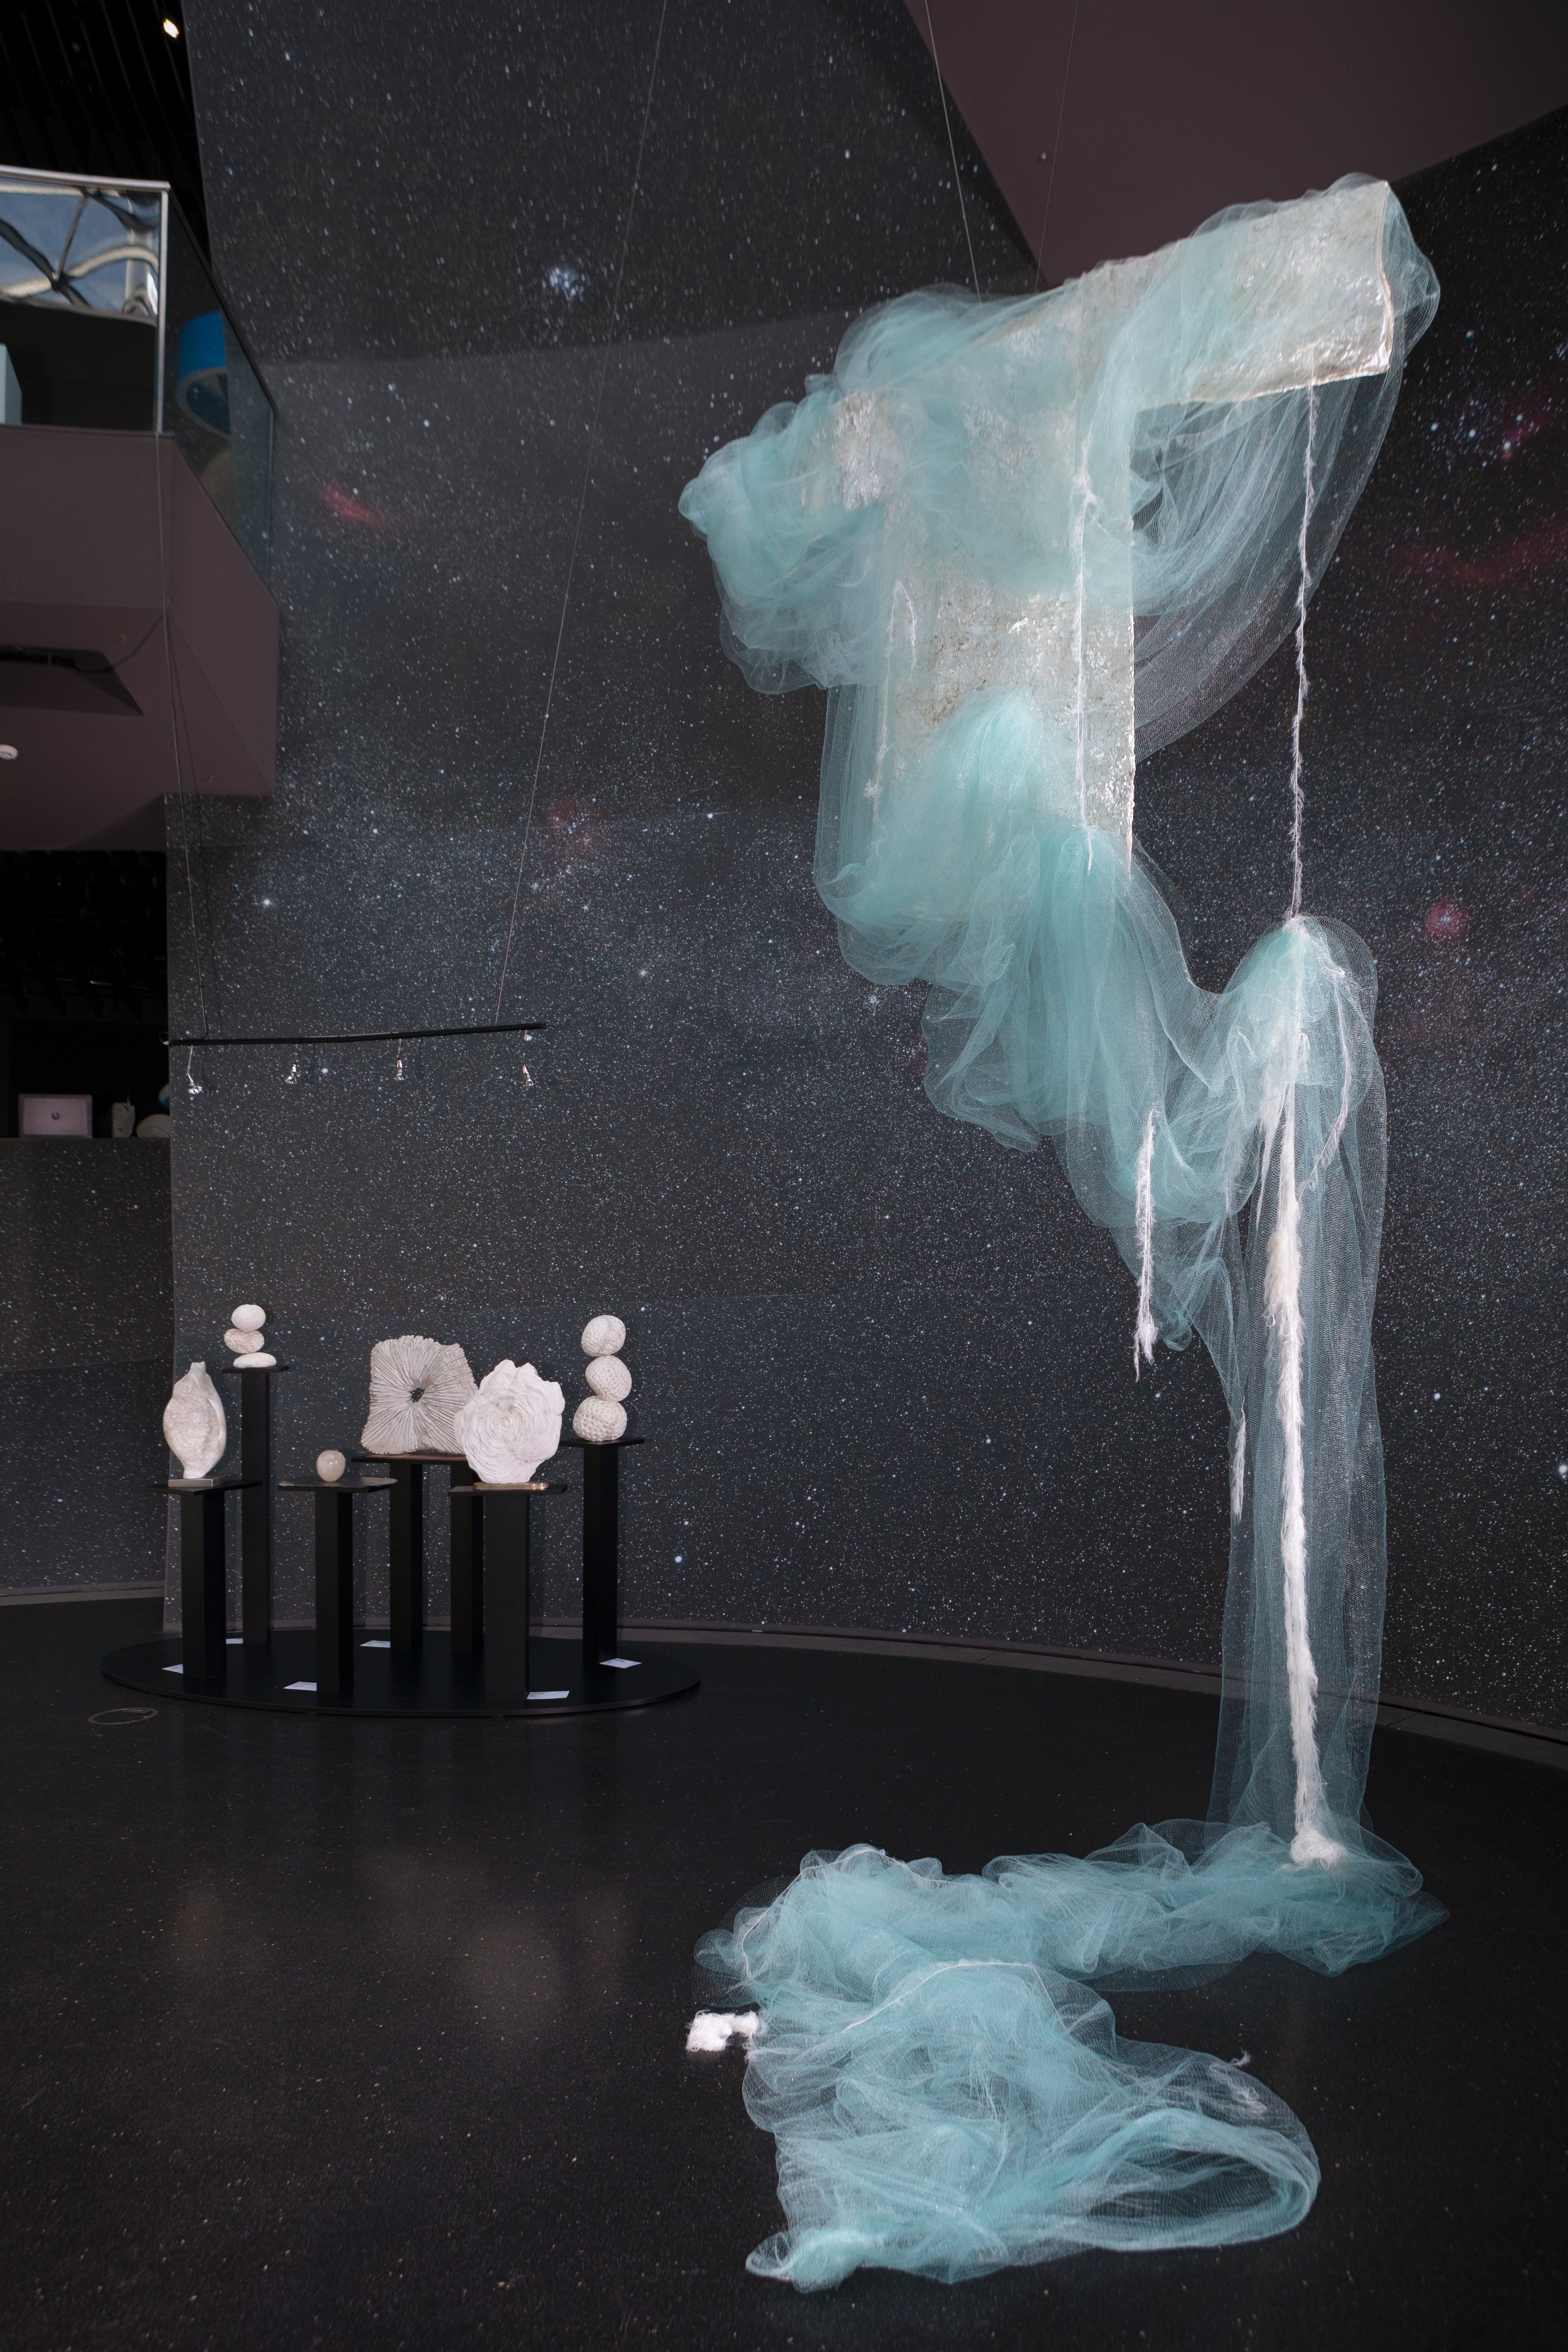

Art filling the Void

This image shows some of the thought-provoking artwork displayed in the ESO Supernova Planetarium & Visitor Centre as part of the Our Place in Space exhibition.

The exhibition will be on display from 17 May to 2 September 2018 and will showcase art and science inspired by the spectacular images of the NASA/ESA Hubble Space Telescope.

Credit: ESO/M. Zamani